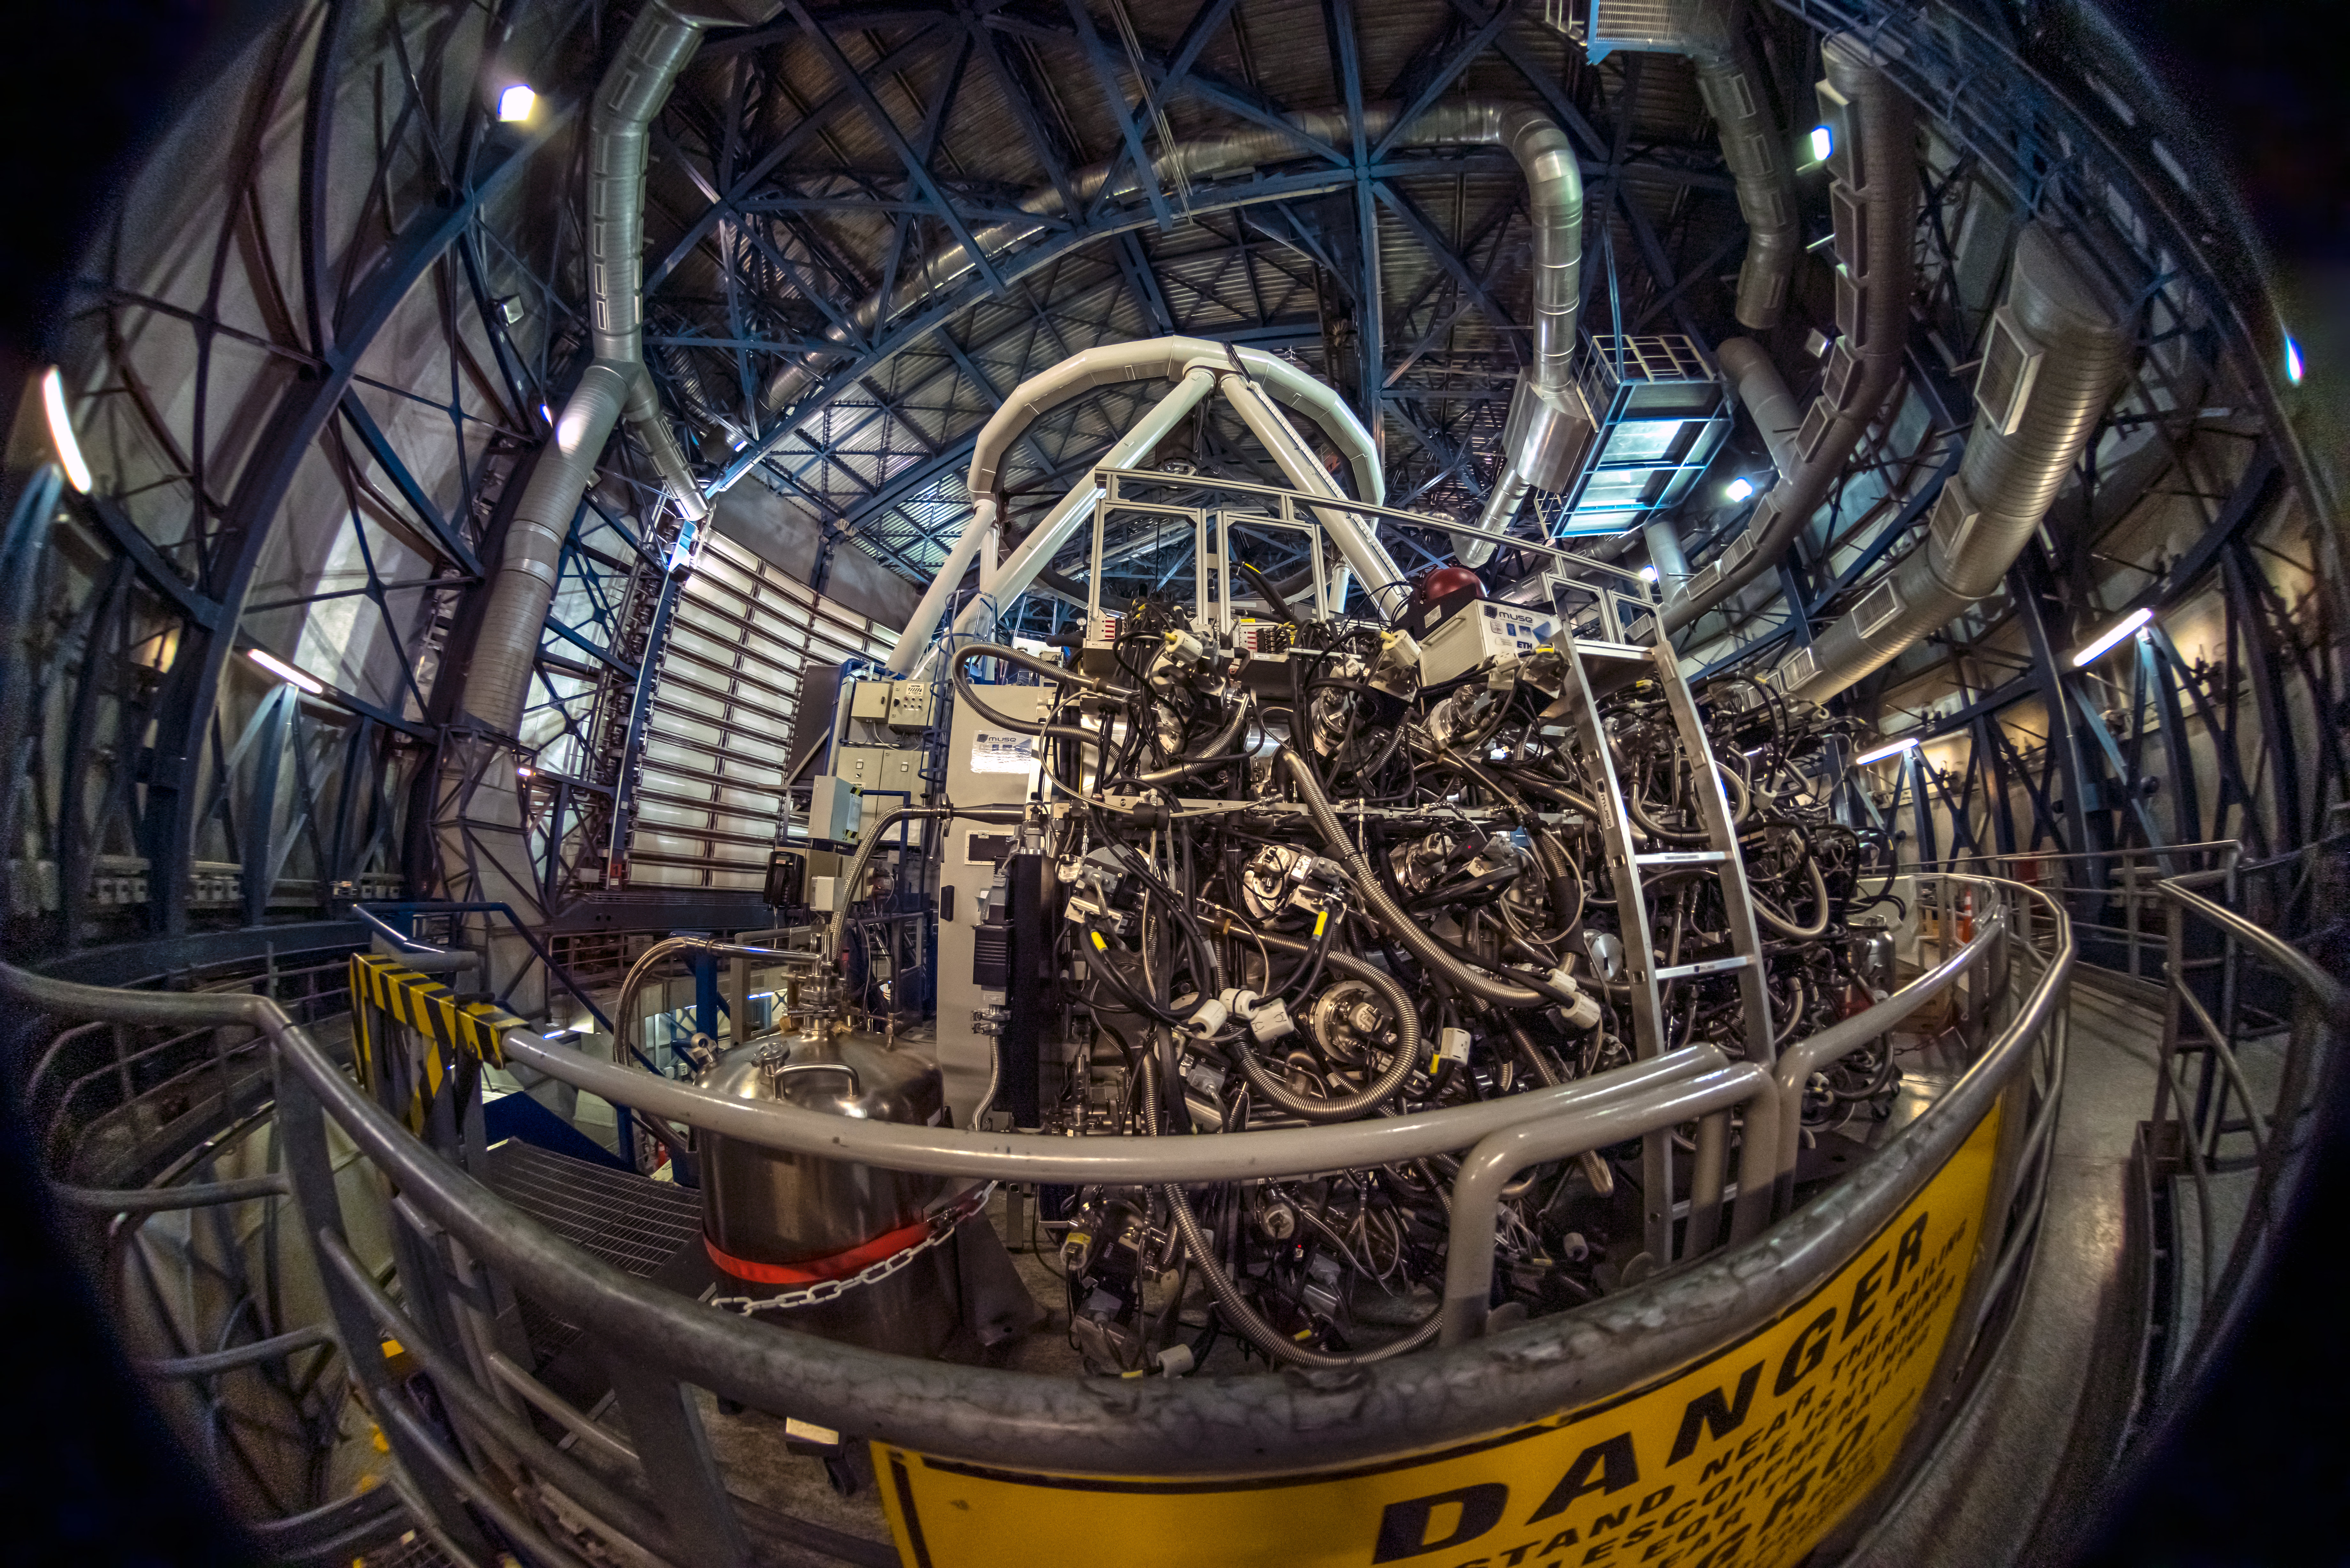

A revolutionary muse

Is this tangle of cords and hoses a machine from the movie The Matrix? You can stay calm: even though the sign says “danger”, what may look like a threatening machine is actually the Multi Unit Spectroscopic Explorer (MUSE) instrument on ESO’s Very Large Telescope (VLT) at Paranal Observatory. MUSE is one of the largest instruments at the VLT and is connected to one of its four 8.2 m telescopes, Yepun.

The power of MUSE is that it can take thousands of images at many different colours in one go or, in other words, to take lots of spectra within a large portion of the sky at once. This means that astronomers can observe a galaxy and get the spectral information about all regions of that galaxy. From the spectra, astronomers can determine, for instance, the chemical composition of the galaxy, key in understanding how elements such as the ones that make up us came to be.

MUSE is highly sophisticated: it comprises 24 spectrographs working together, and it took over nine years to construct, assemble and test it. One can thus truly say that MUSE is a one of its kind and a revolutionary instrument.

Credit: Zdeněk Bardon/ESO